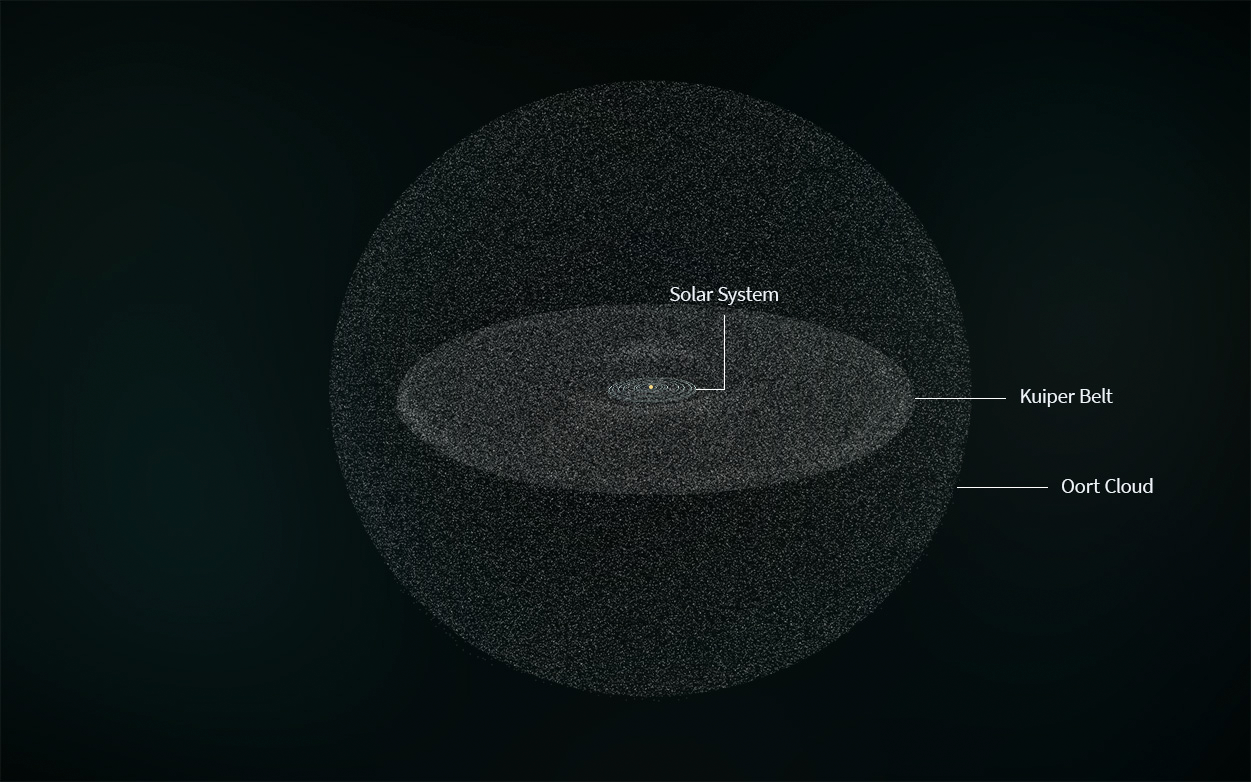

Rubin Oort Cloud and Kuiper Belt Illustration

Illustration of the Solar System, the Kuiper Belt, and the Oort Cloud. This illustration is not to scale.

Credit: RubinObs/NOIRLab/SLAC/NSF/DOE/AURA